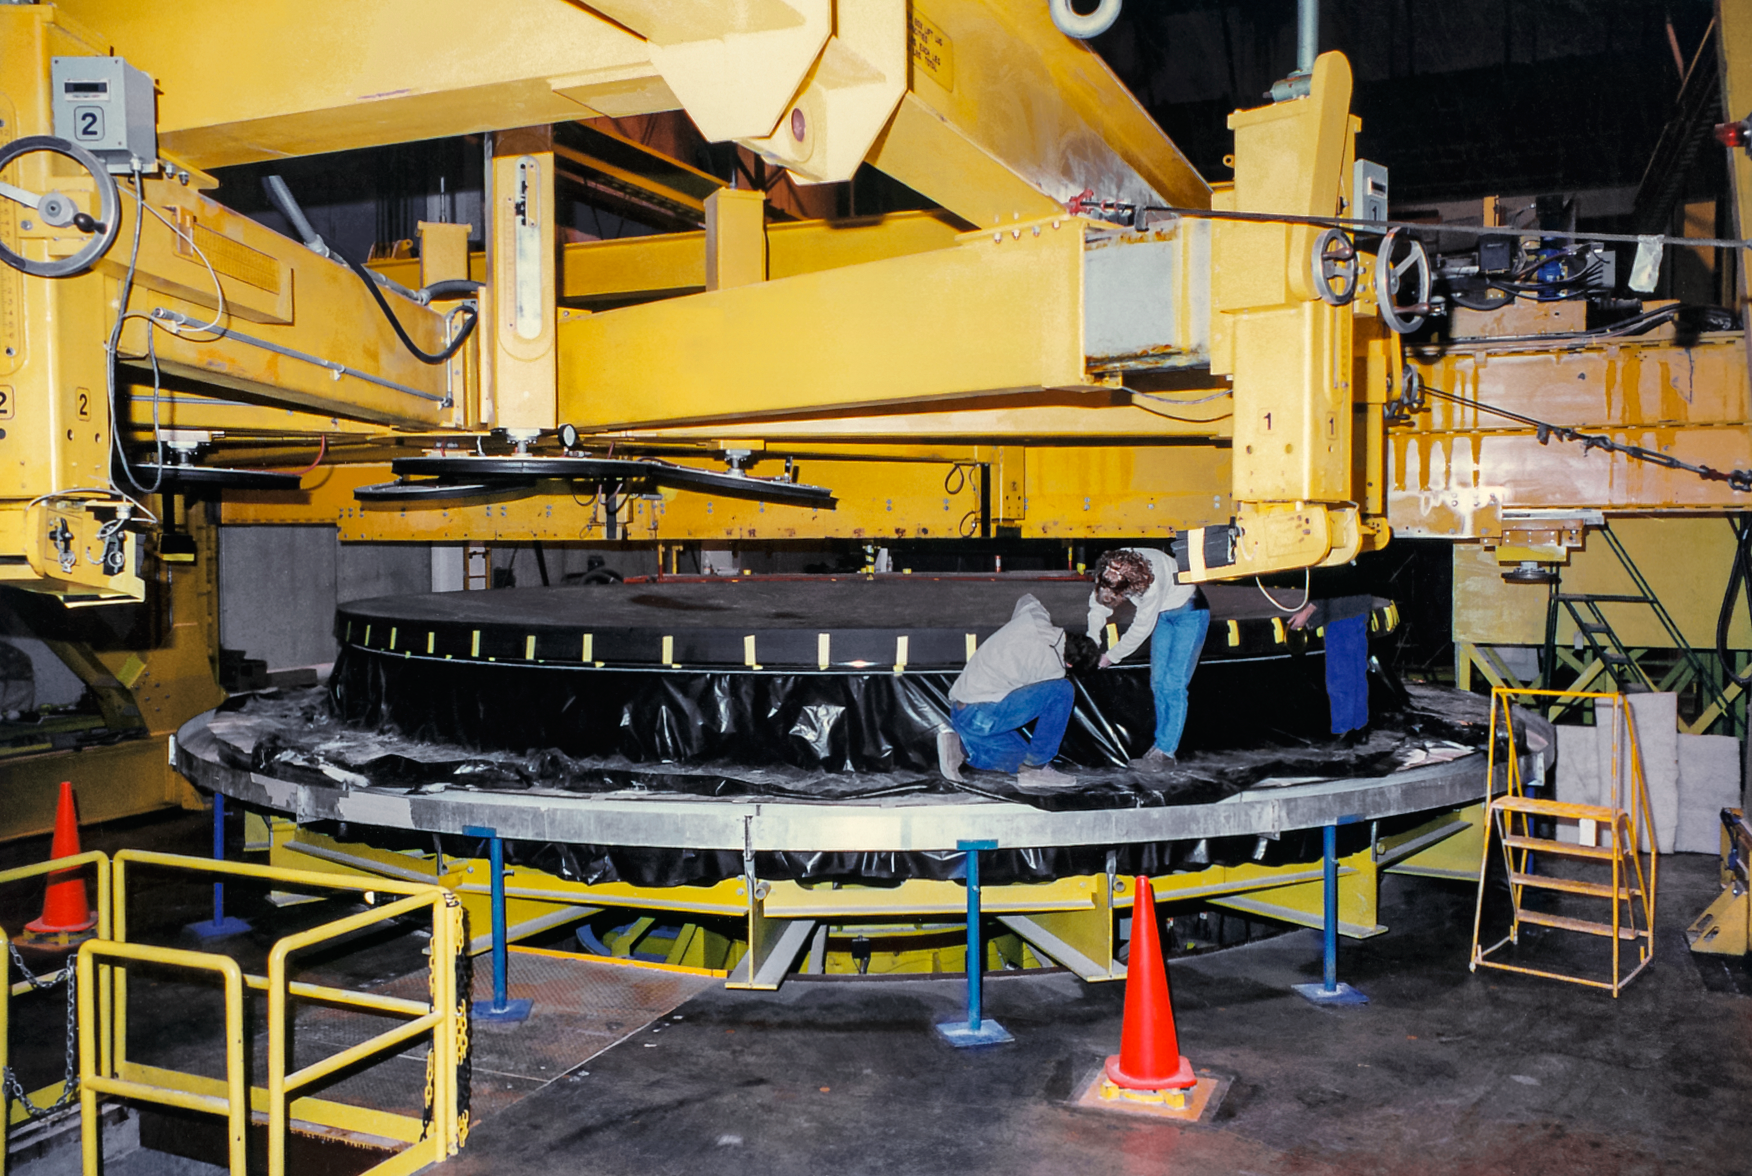

Gemini South Mirror

The Gemini South primary mirror in April 1997.

Credit: International Gemini Observatory/NOIRLab/NSF/AURA